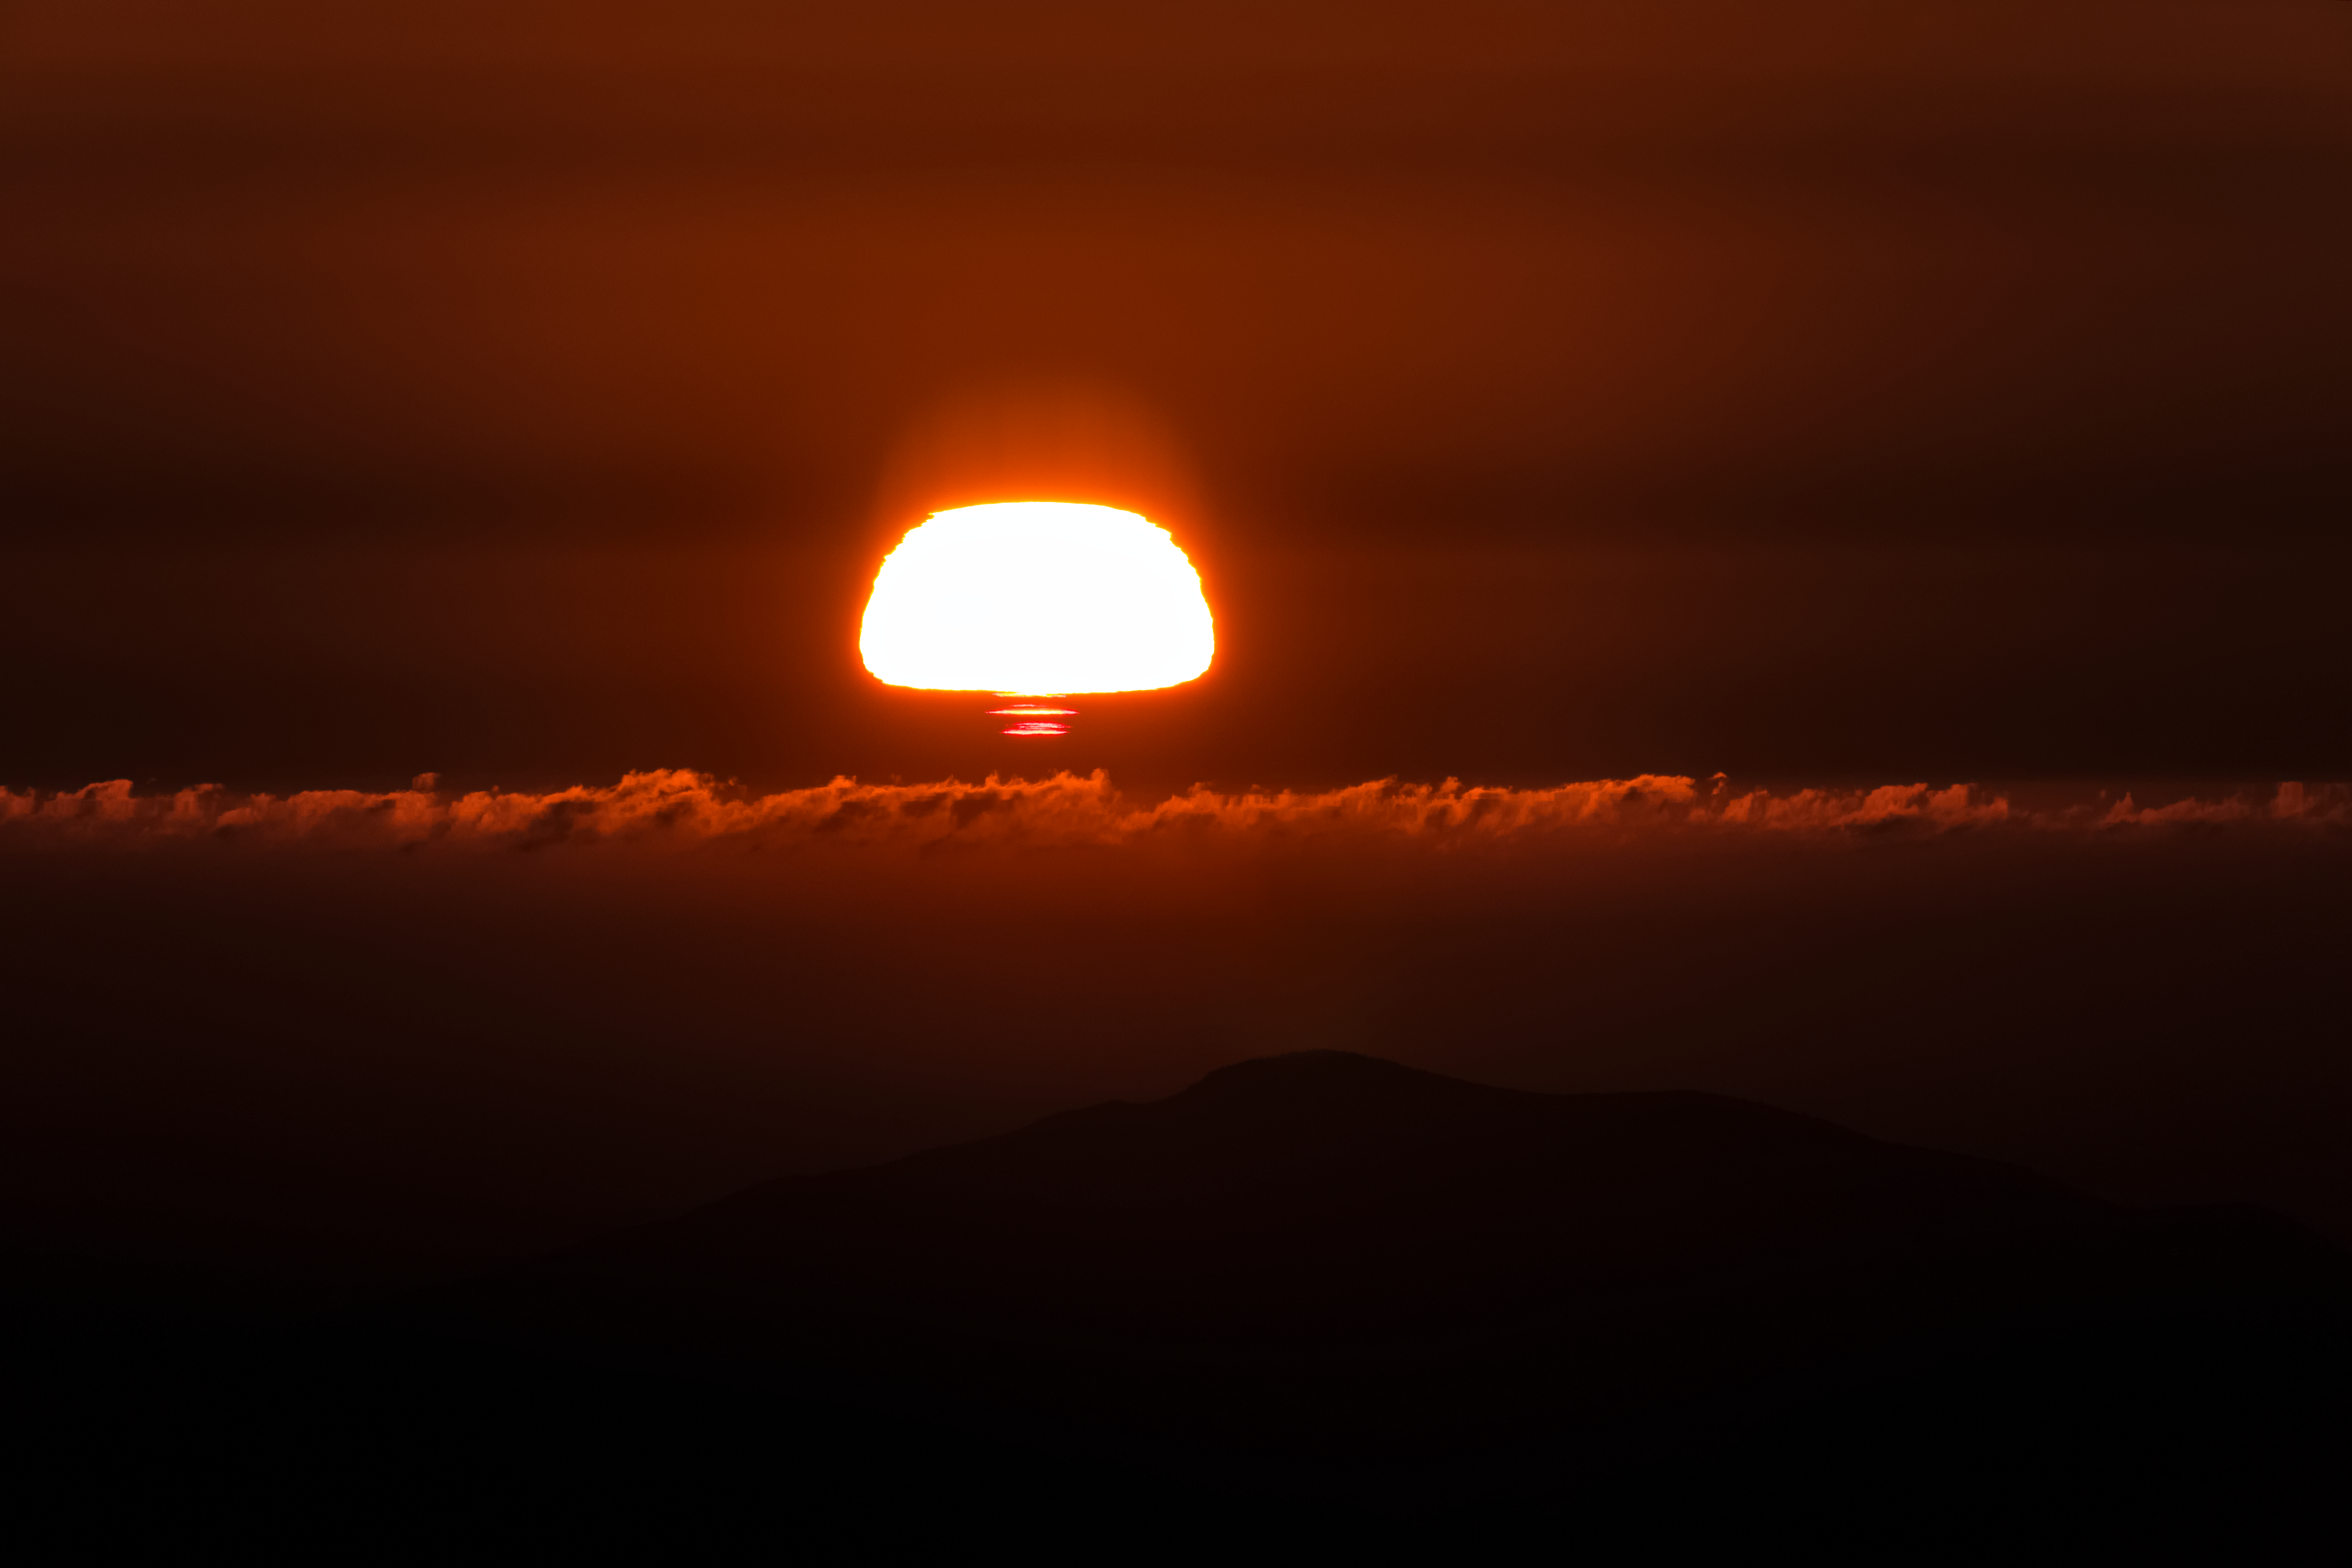

Sunset as Seen from CTIO

The sunset as seen from CTIO in Chile.

Credit: CTIO/NOIRLab/NSF/AURA/ T. Slovinský